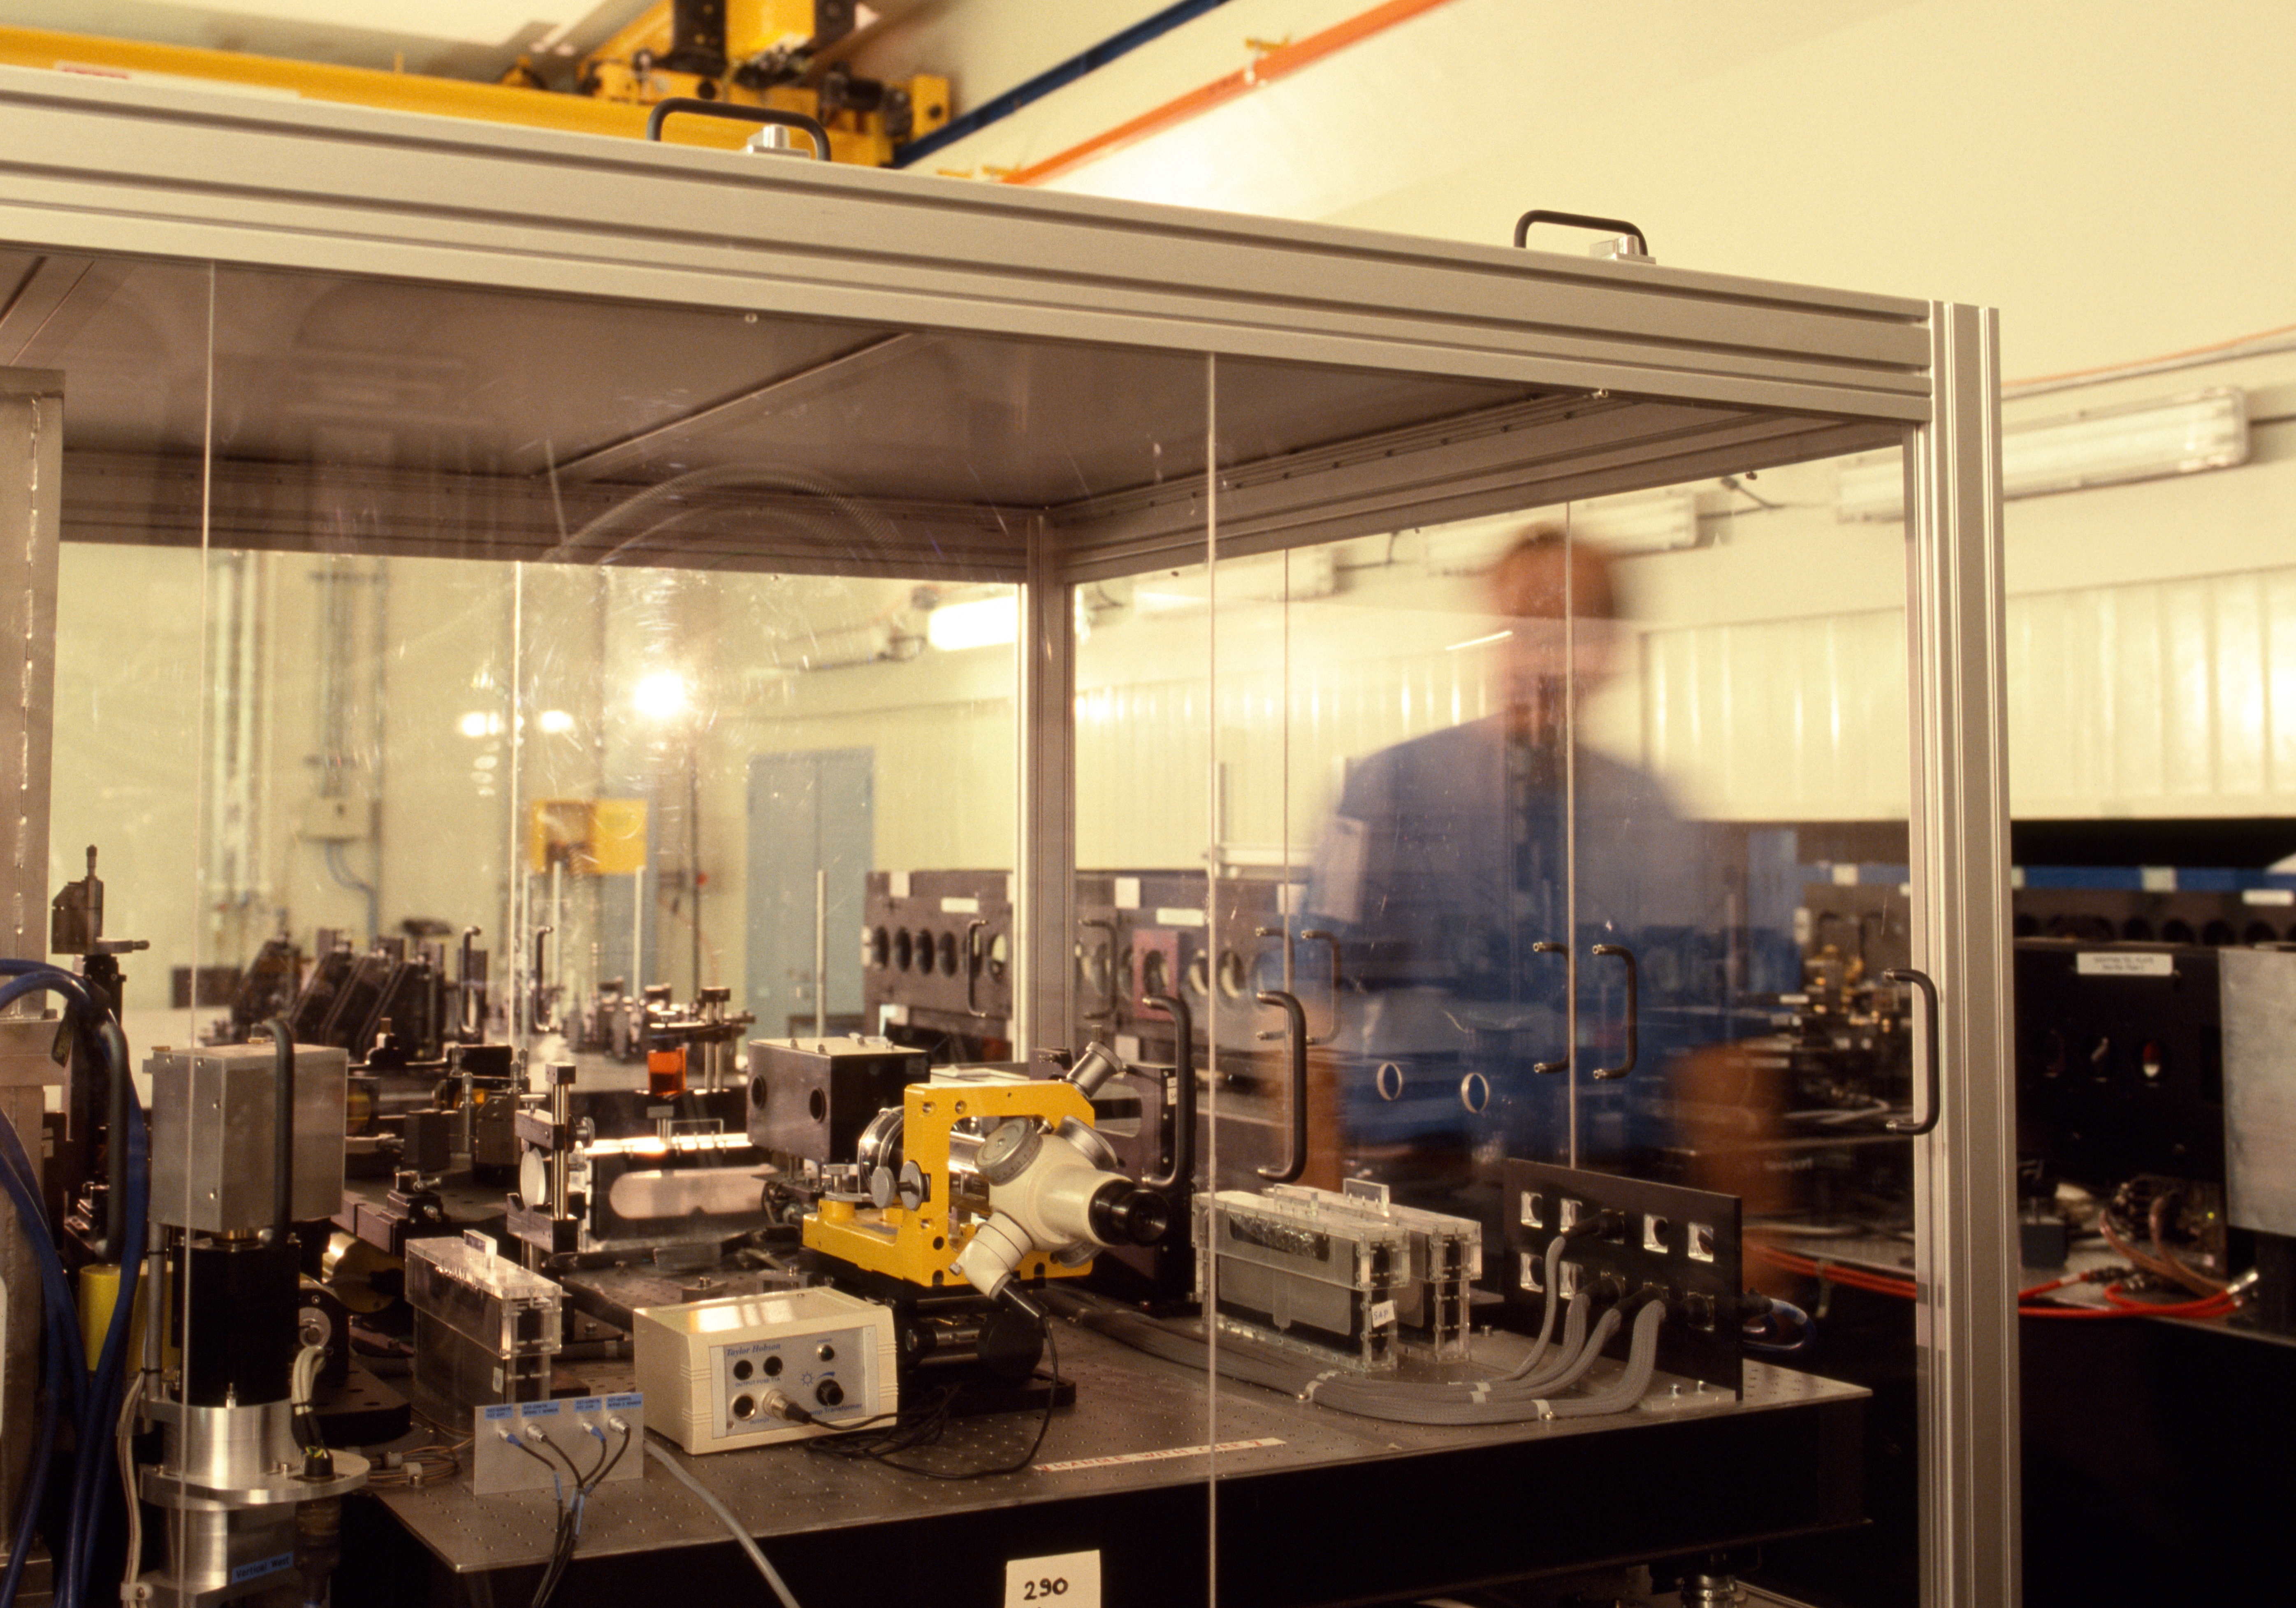

VLTI MIDI

The MiD-Infrared Interferometric Instrument (MIDI) is one of the interferometric instruments that can combine the light of the different unit telescopes and auxiliary telescopes at the VLT. This picture was obtained in December 2004.

Credit: ESO